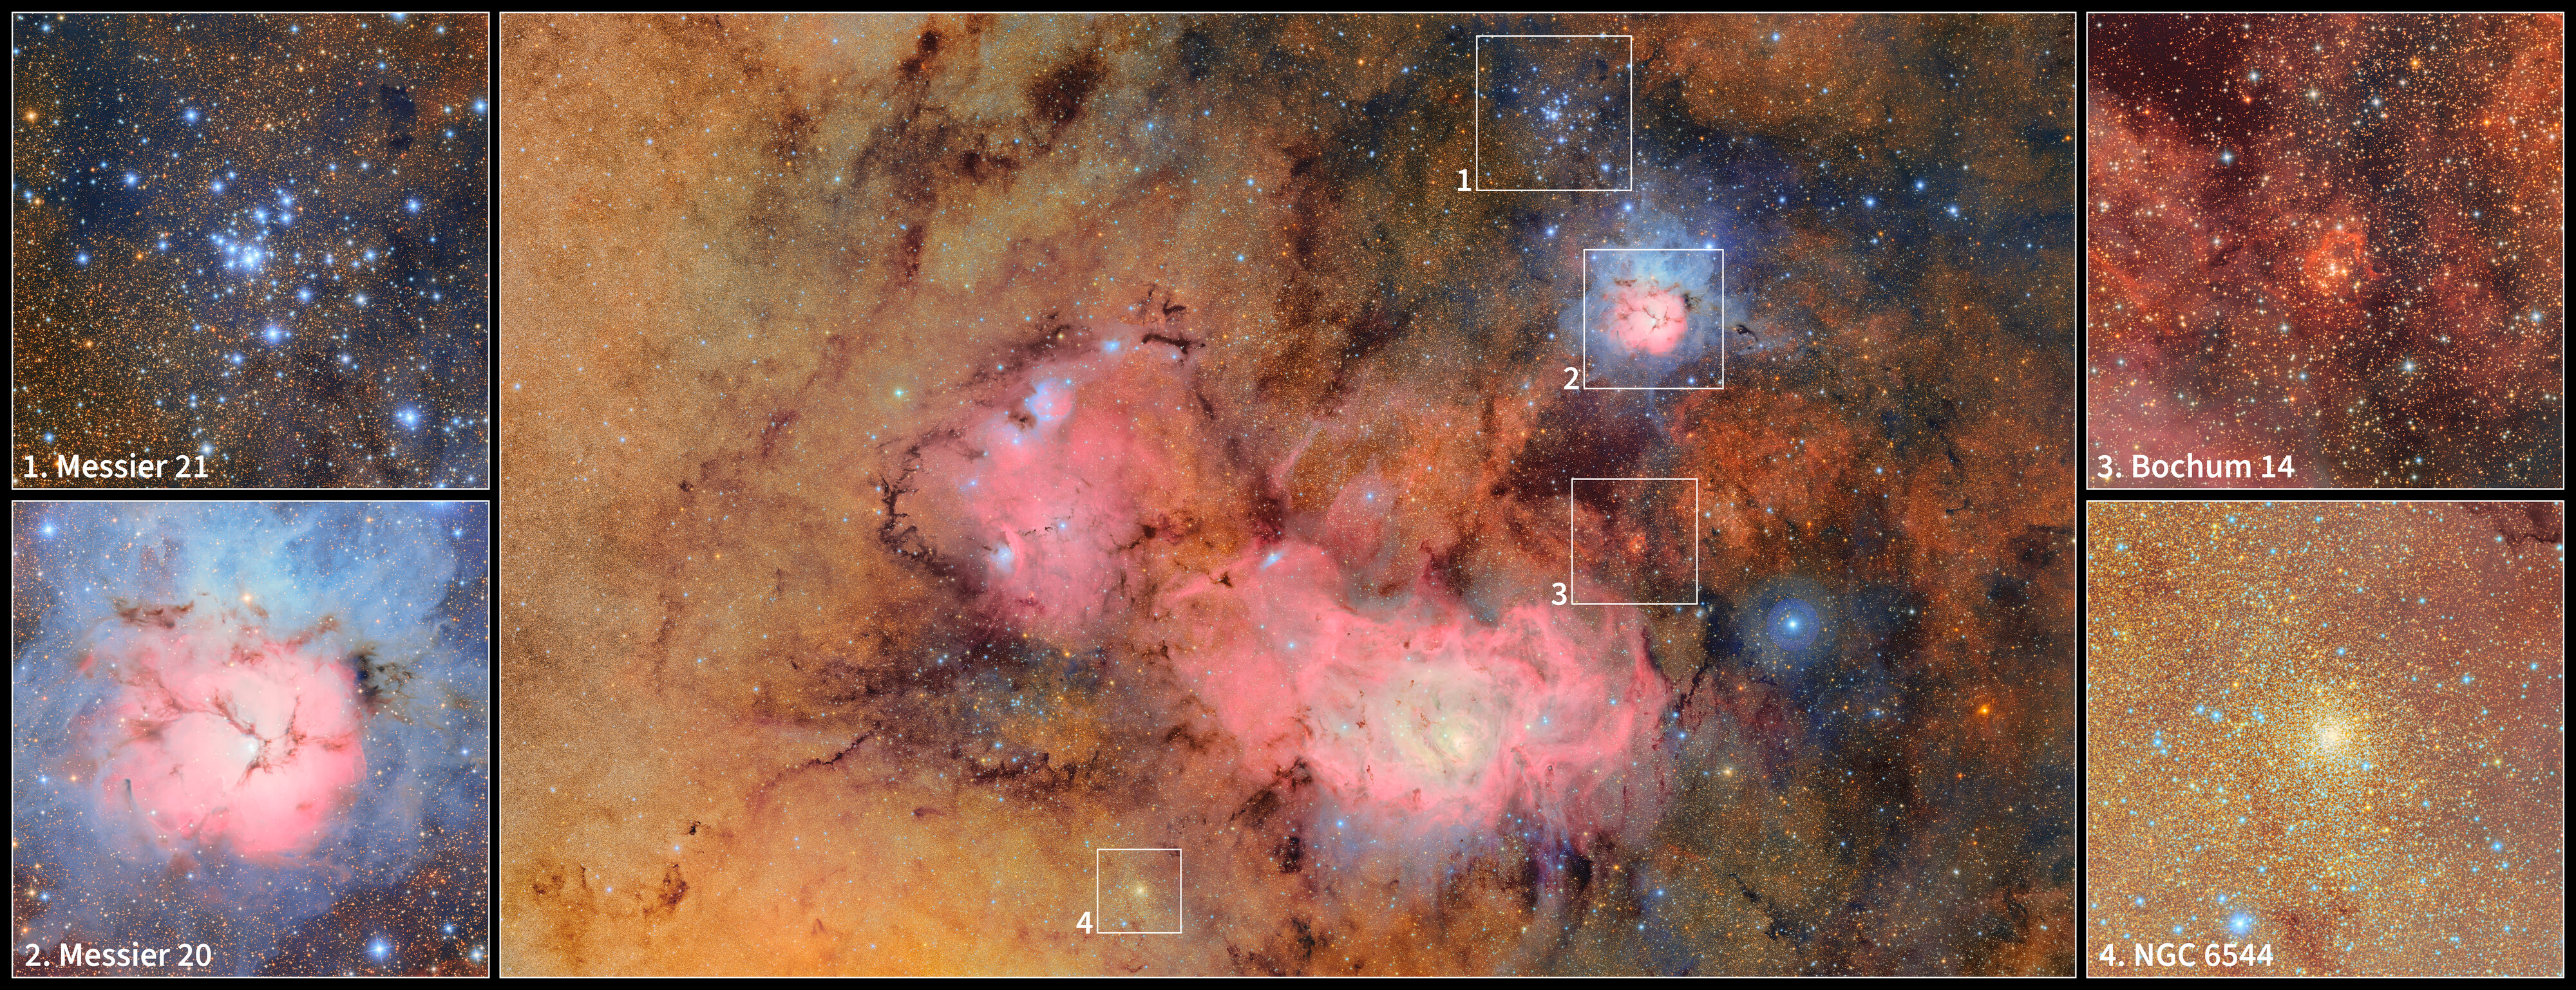

Excerpts from Trifid and Lagoon Nebulae Image

This image offers a closer look at the region surrounding the Lagoon Nebula, as seen in this First Look image captured by NSF–DOE Vera C. Rubin Observatory. The Lagoon Nebula is the central pink, kidney bean-shaped area that spans much of the image. At the upper-right is the open star cluster Messier 21. Beneath that is the star-forming Trifid Nebula, known as Messier 20. Further down is the open cluster Bochum 14. Finally, to the bottom-left of the Lagoon Nebula is the globular cluster NGC 6544. Full labeled version here.

Credit: RubinObs/NOIRLab/SLAC/NSF/DOE/AURA